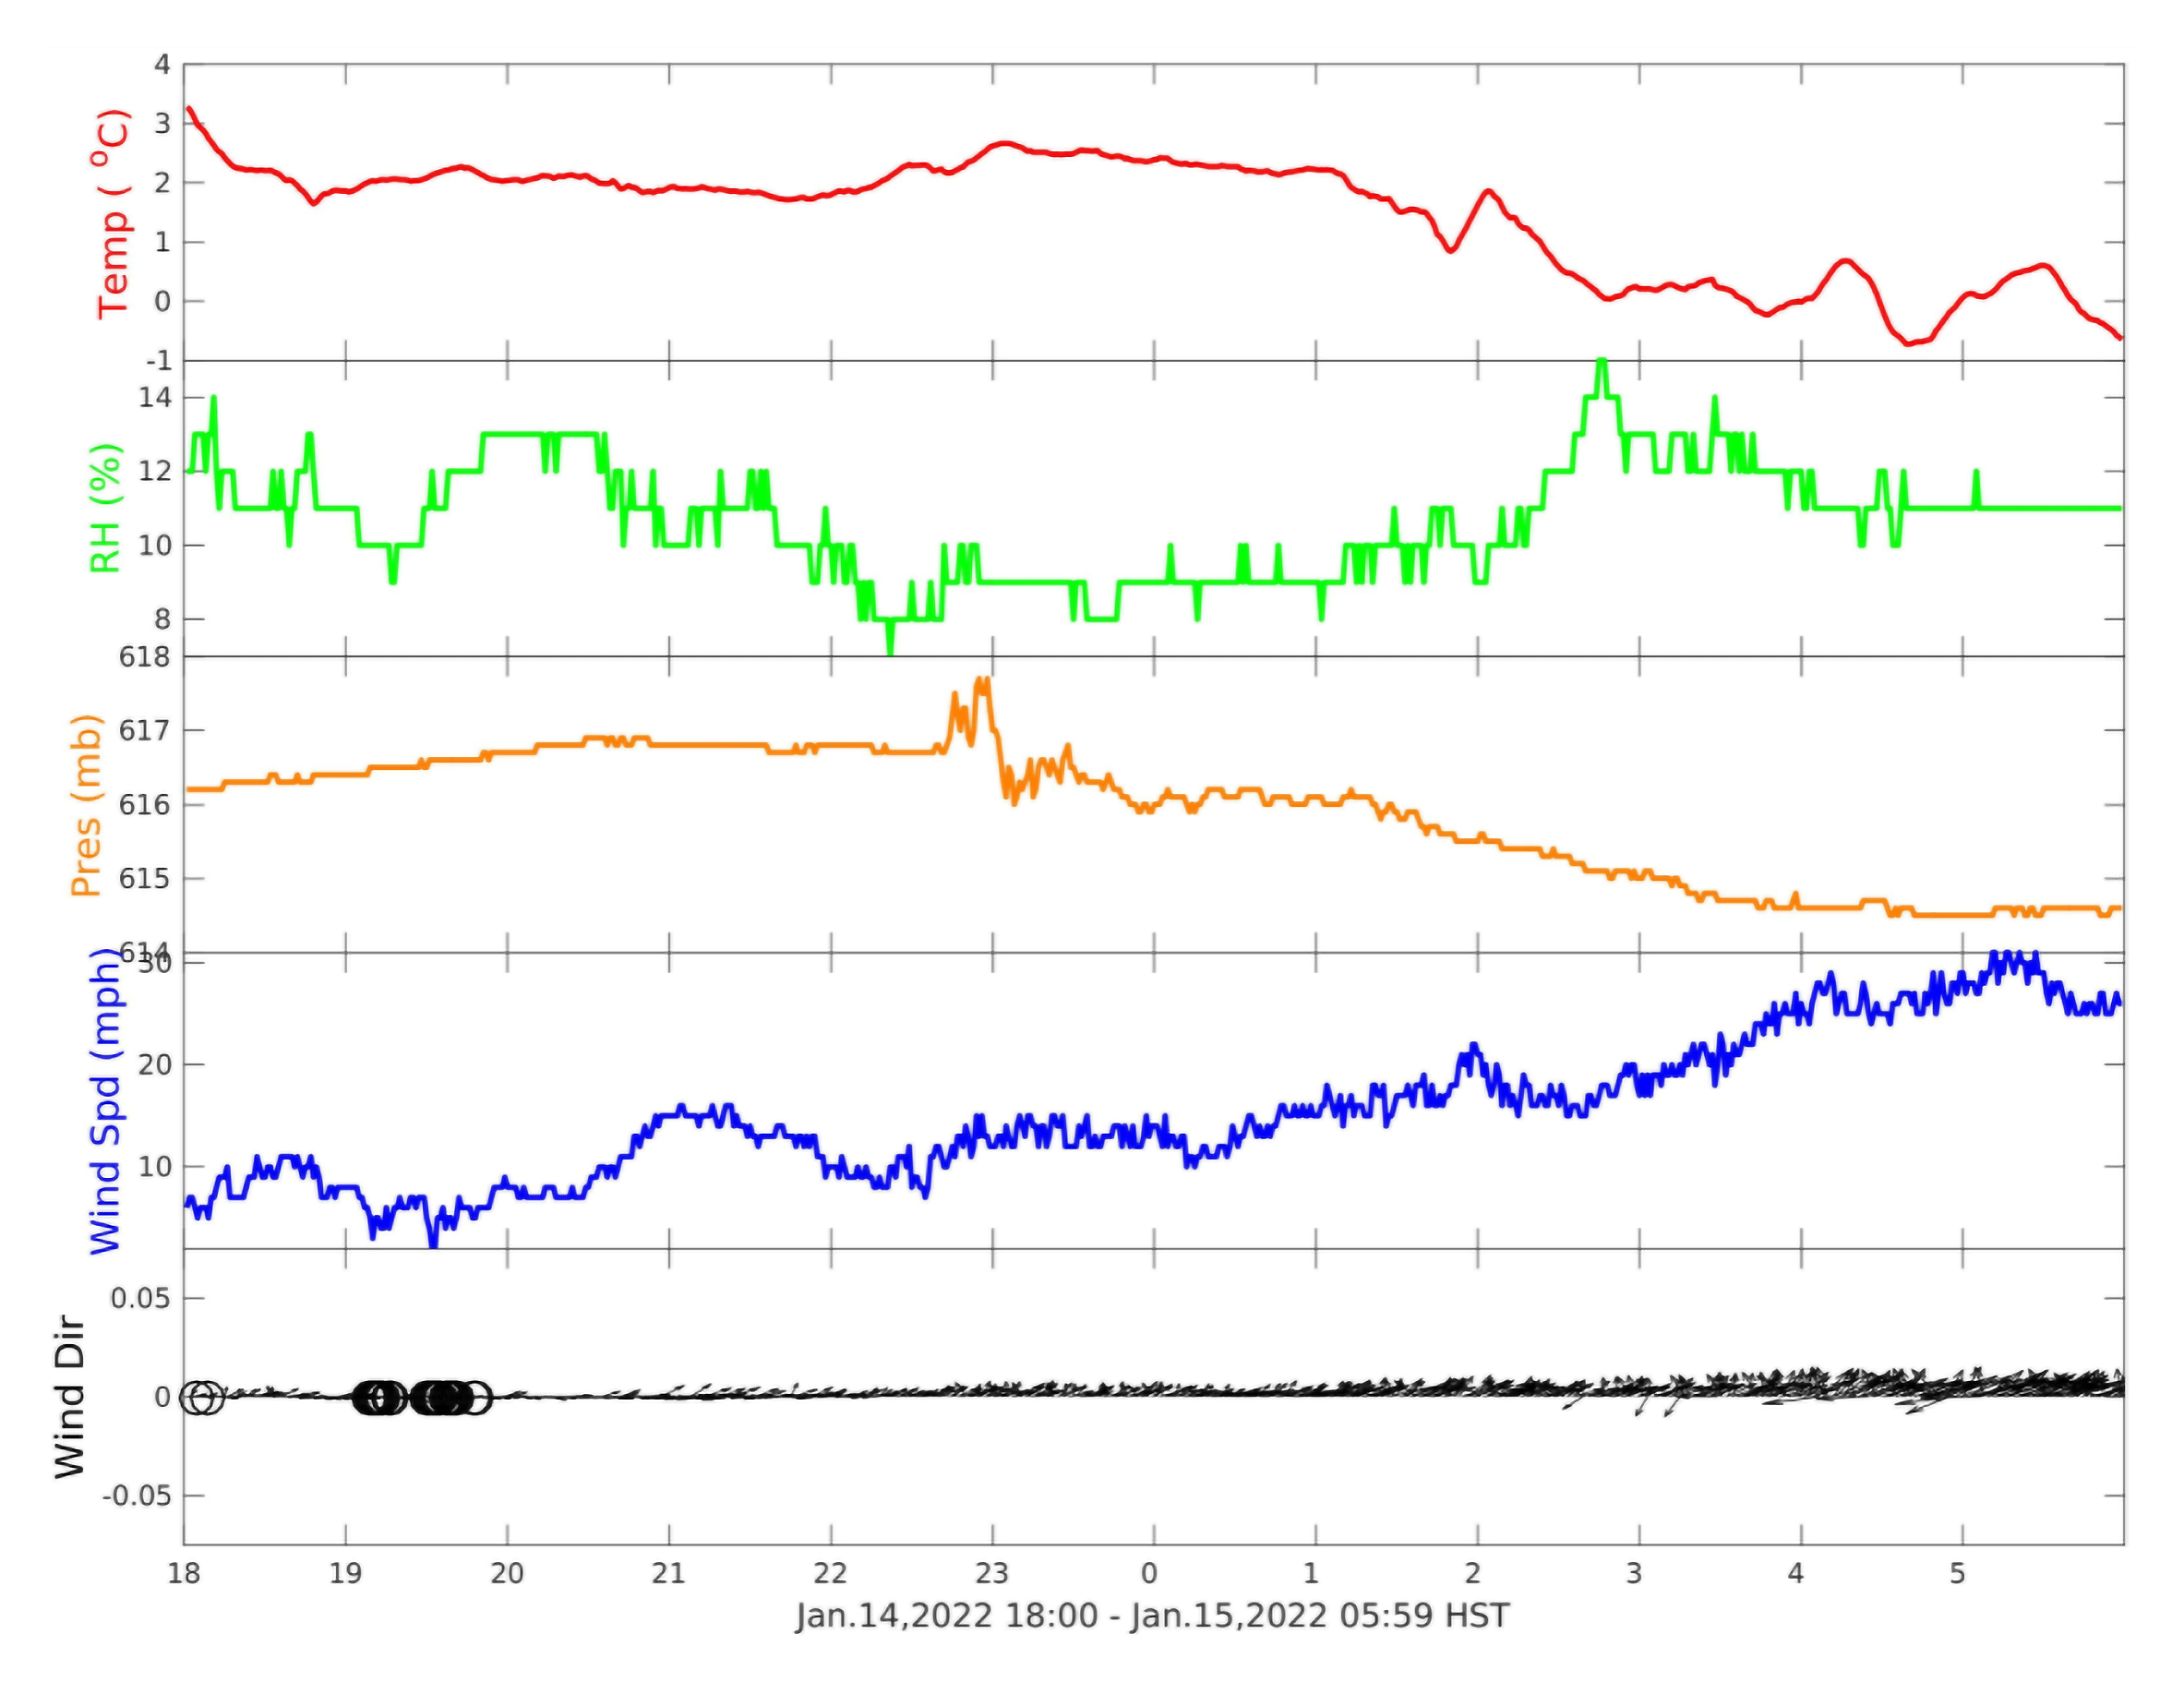

Pressure Change from Tonga Eruption

These readings from the Maunakea weather tower show a pressure change (middle plot, in orange) related to the volcanic eruption near Tonga in the South Pacific. This signal was first pointed out to us by Michitoshi Yoshida, Director of the Subaru Telescope. Note the average pressure — just over 0.6 bar (600 mb) or 60% average atmospheric pressure — reflecting the high altitude of the Maunakea site.

Credit: CFHT/international Gemini Observatory/NOIRLab/NSF/AURA